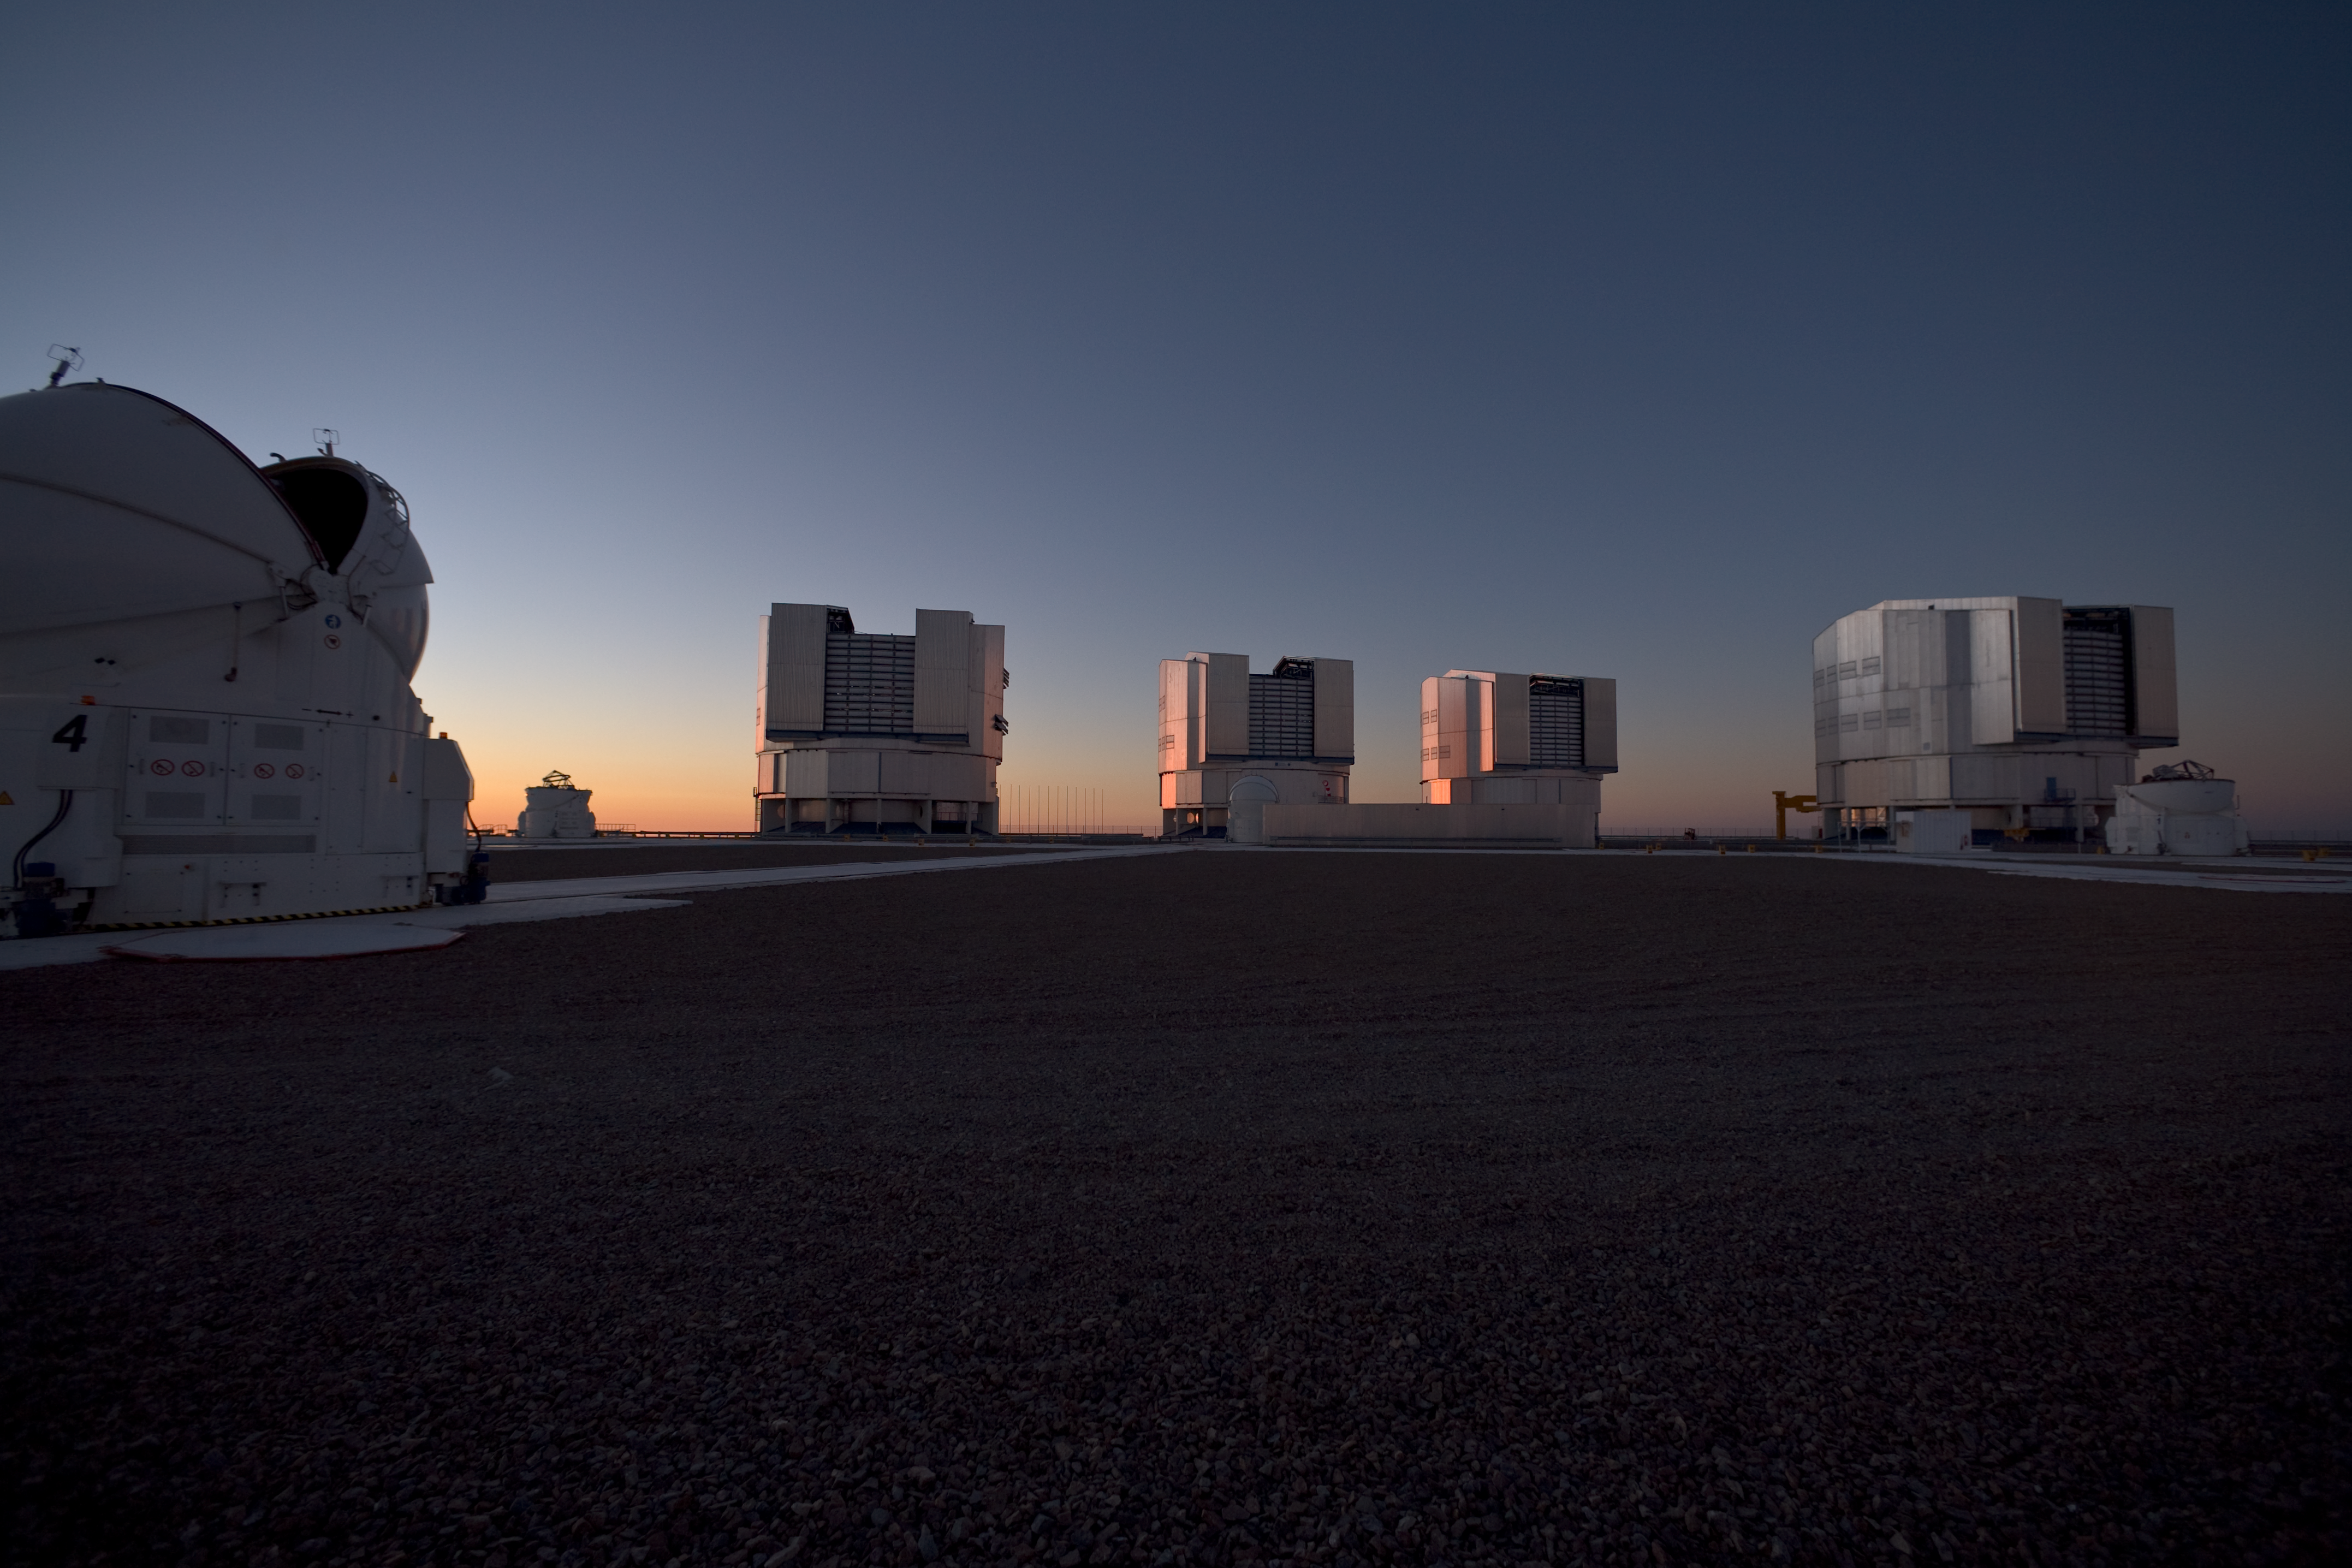

Evening view of Paranal and the VLT

An evening view of the observing platform on Cerro Paranal and the ESO Very Large Telescope (VLT). In the foreground is one of the four 1.8-metre Auxiliary Telescopes (ATs). In the background are the three other ATs, and the four giant 8.2-metre Unit Telescopes (UTs). Image taken in March 2009.

Credit: ESO